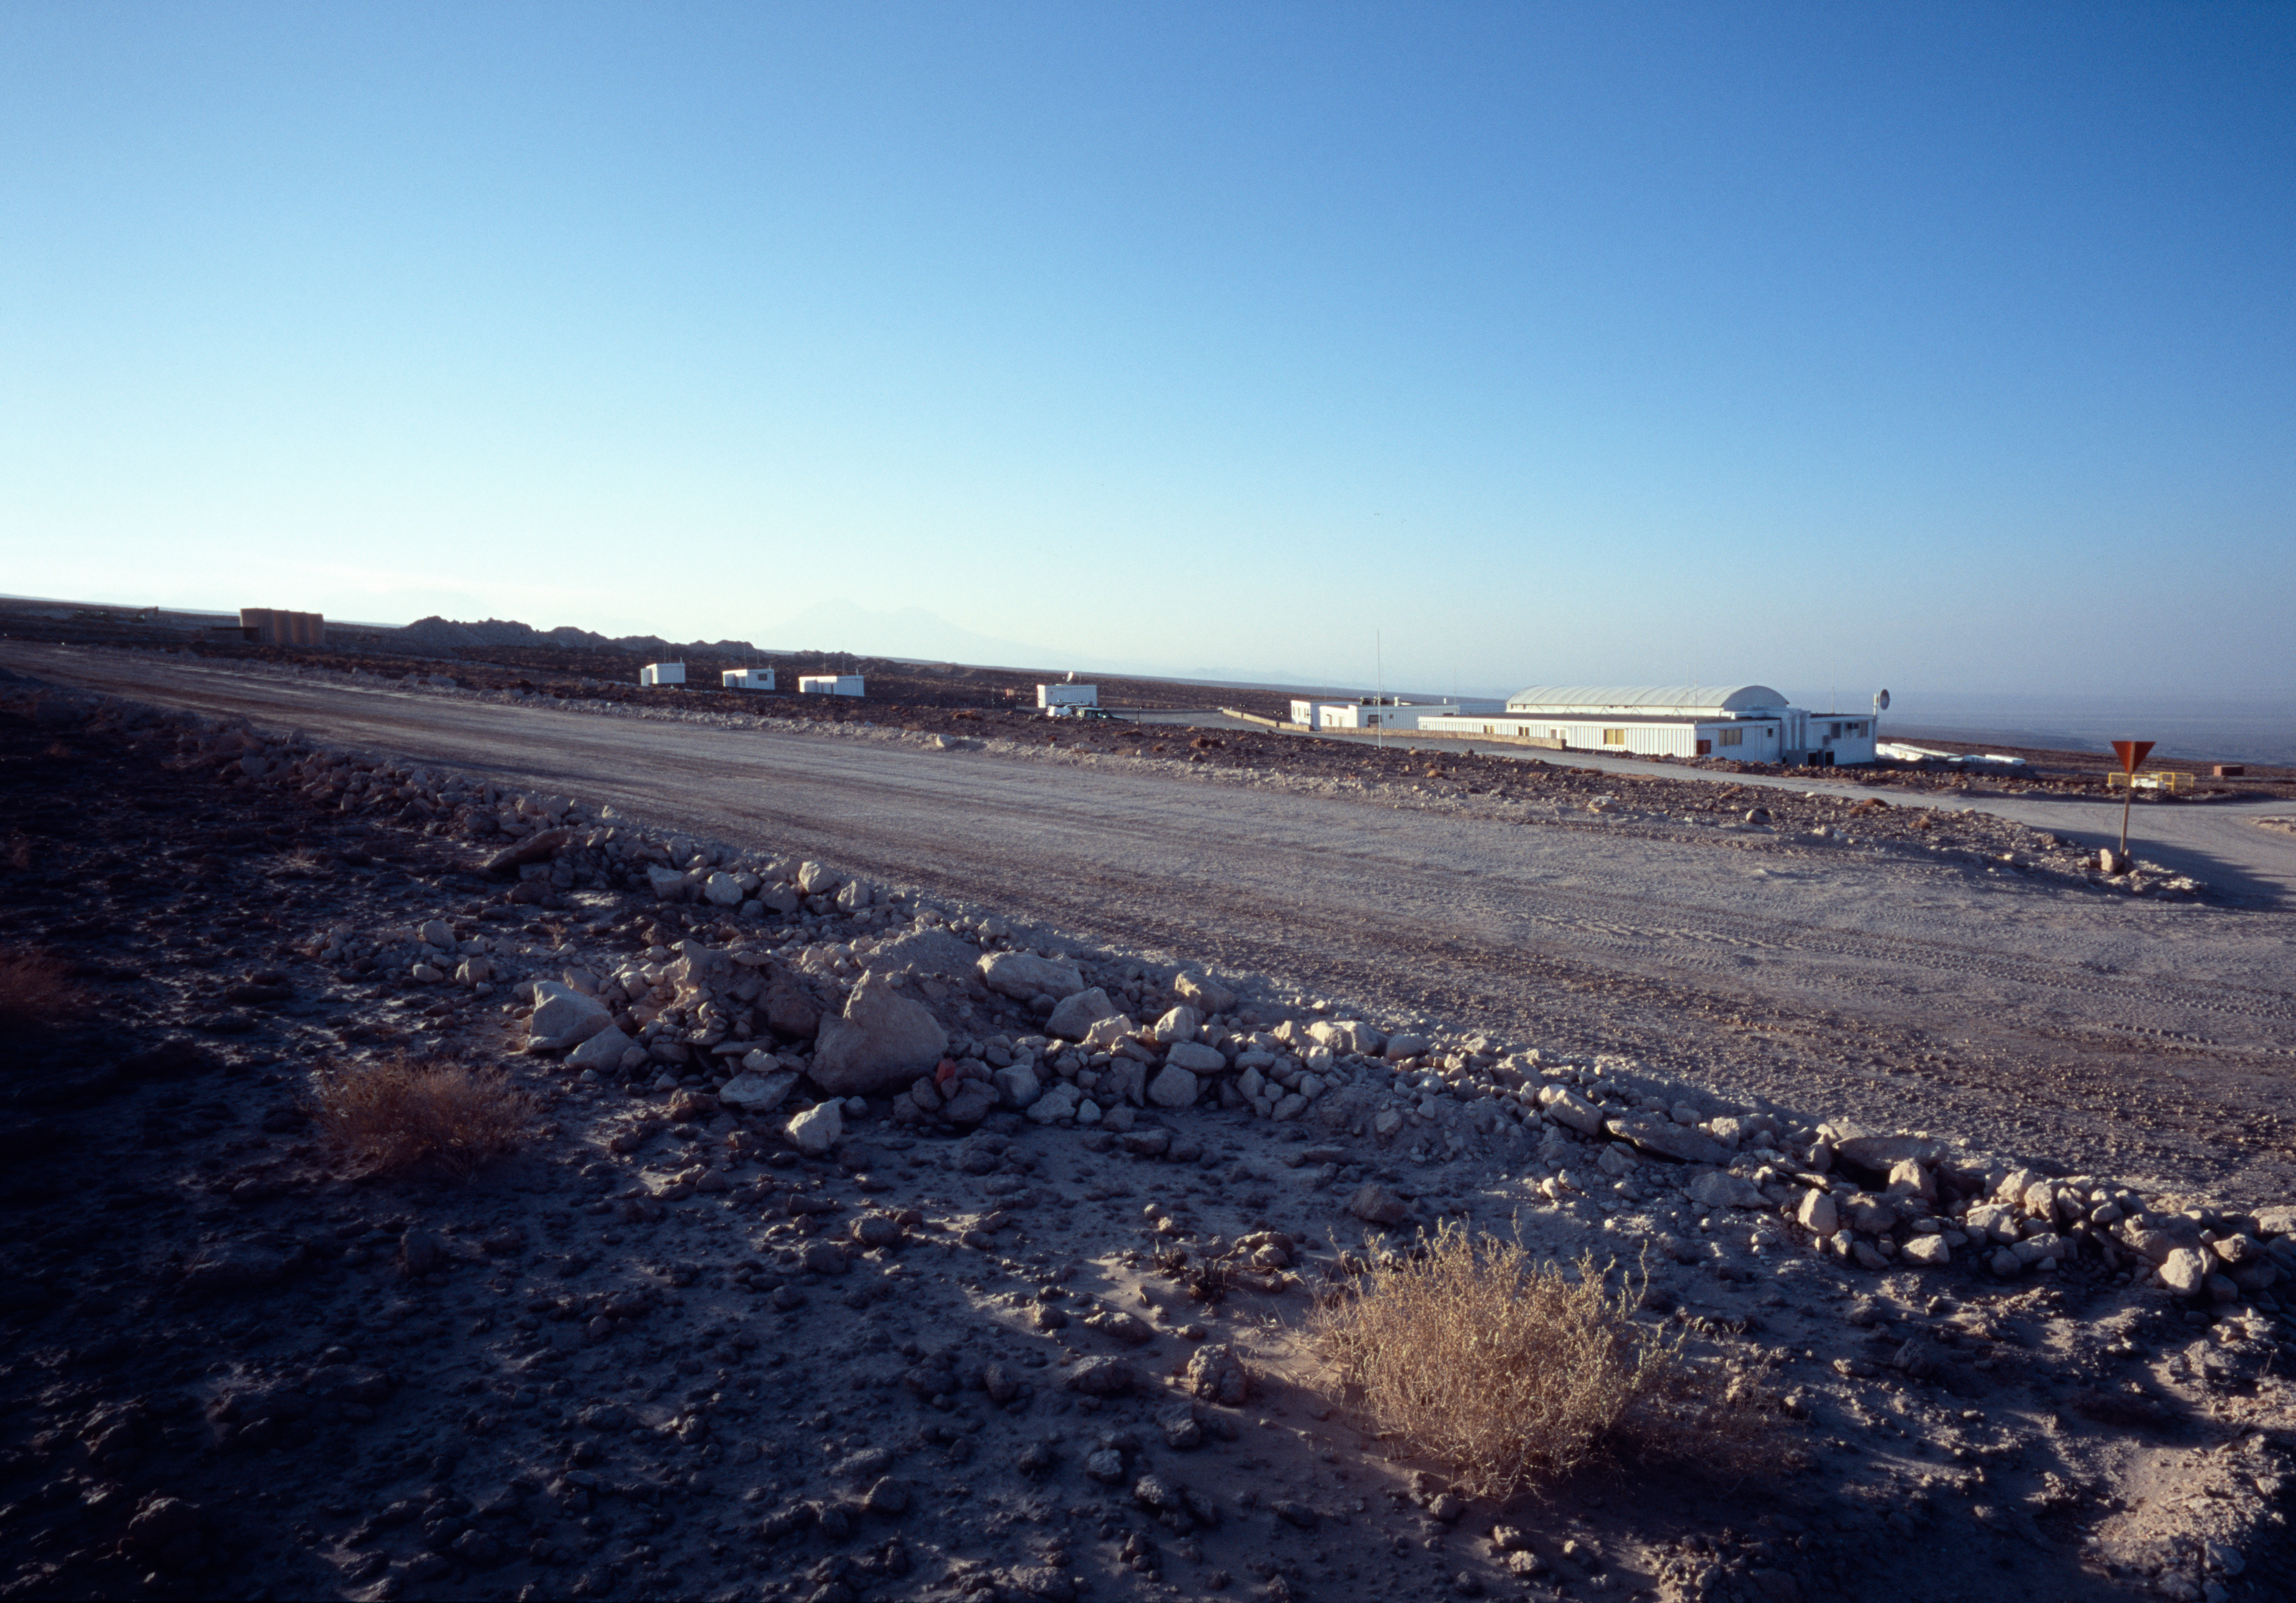

Morning view of the ALMA base camp

A morning view over the ALMA base camp. Taken in December 2004.

Credit: ALMA (ESO/NAOJ/NRAO)